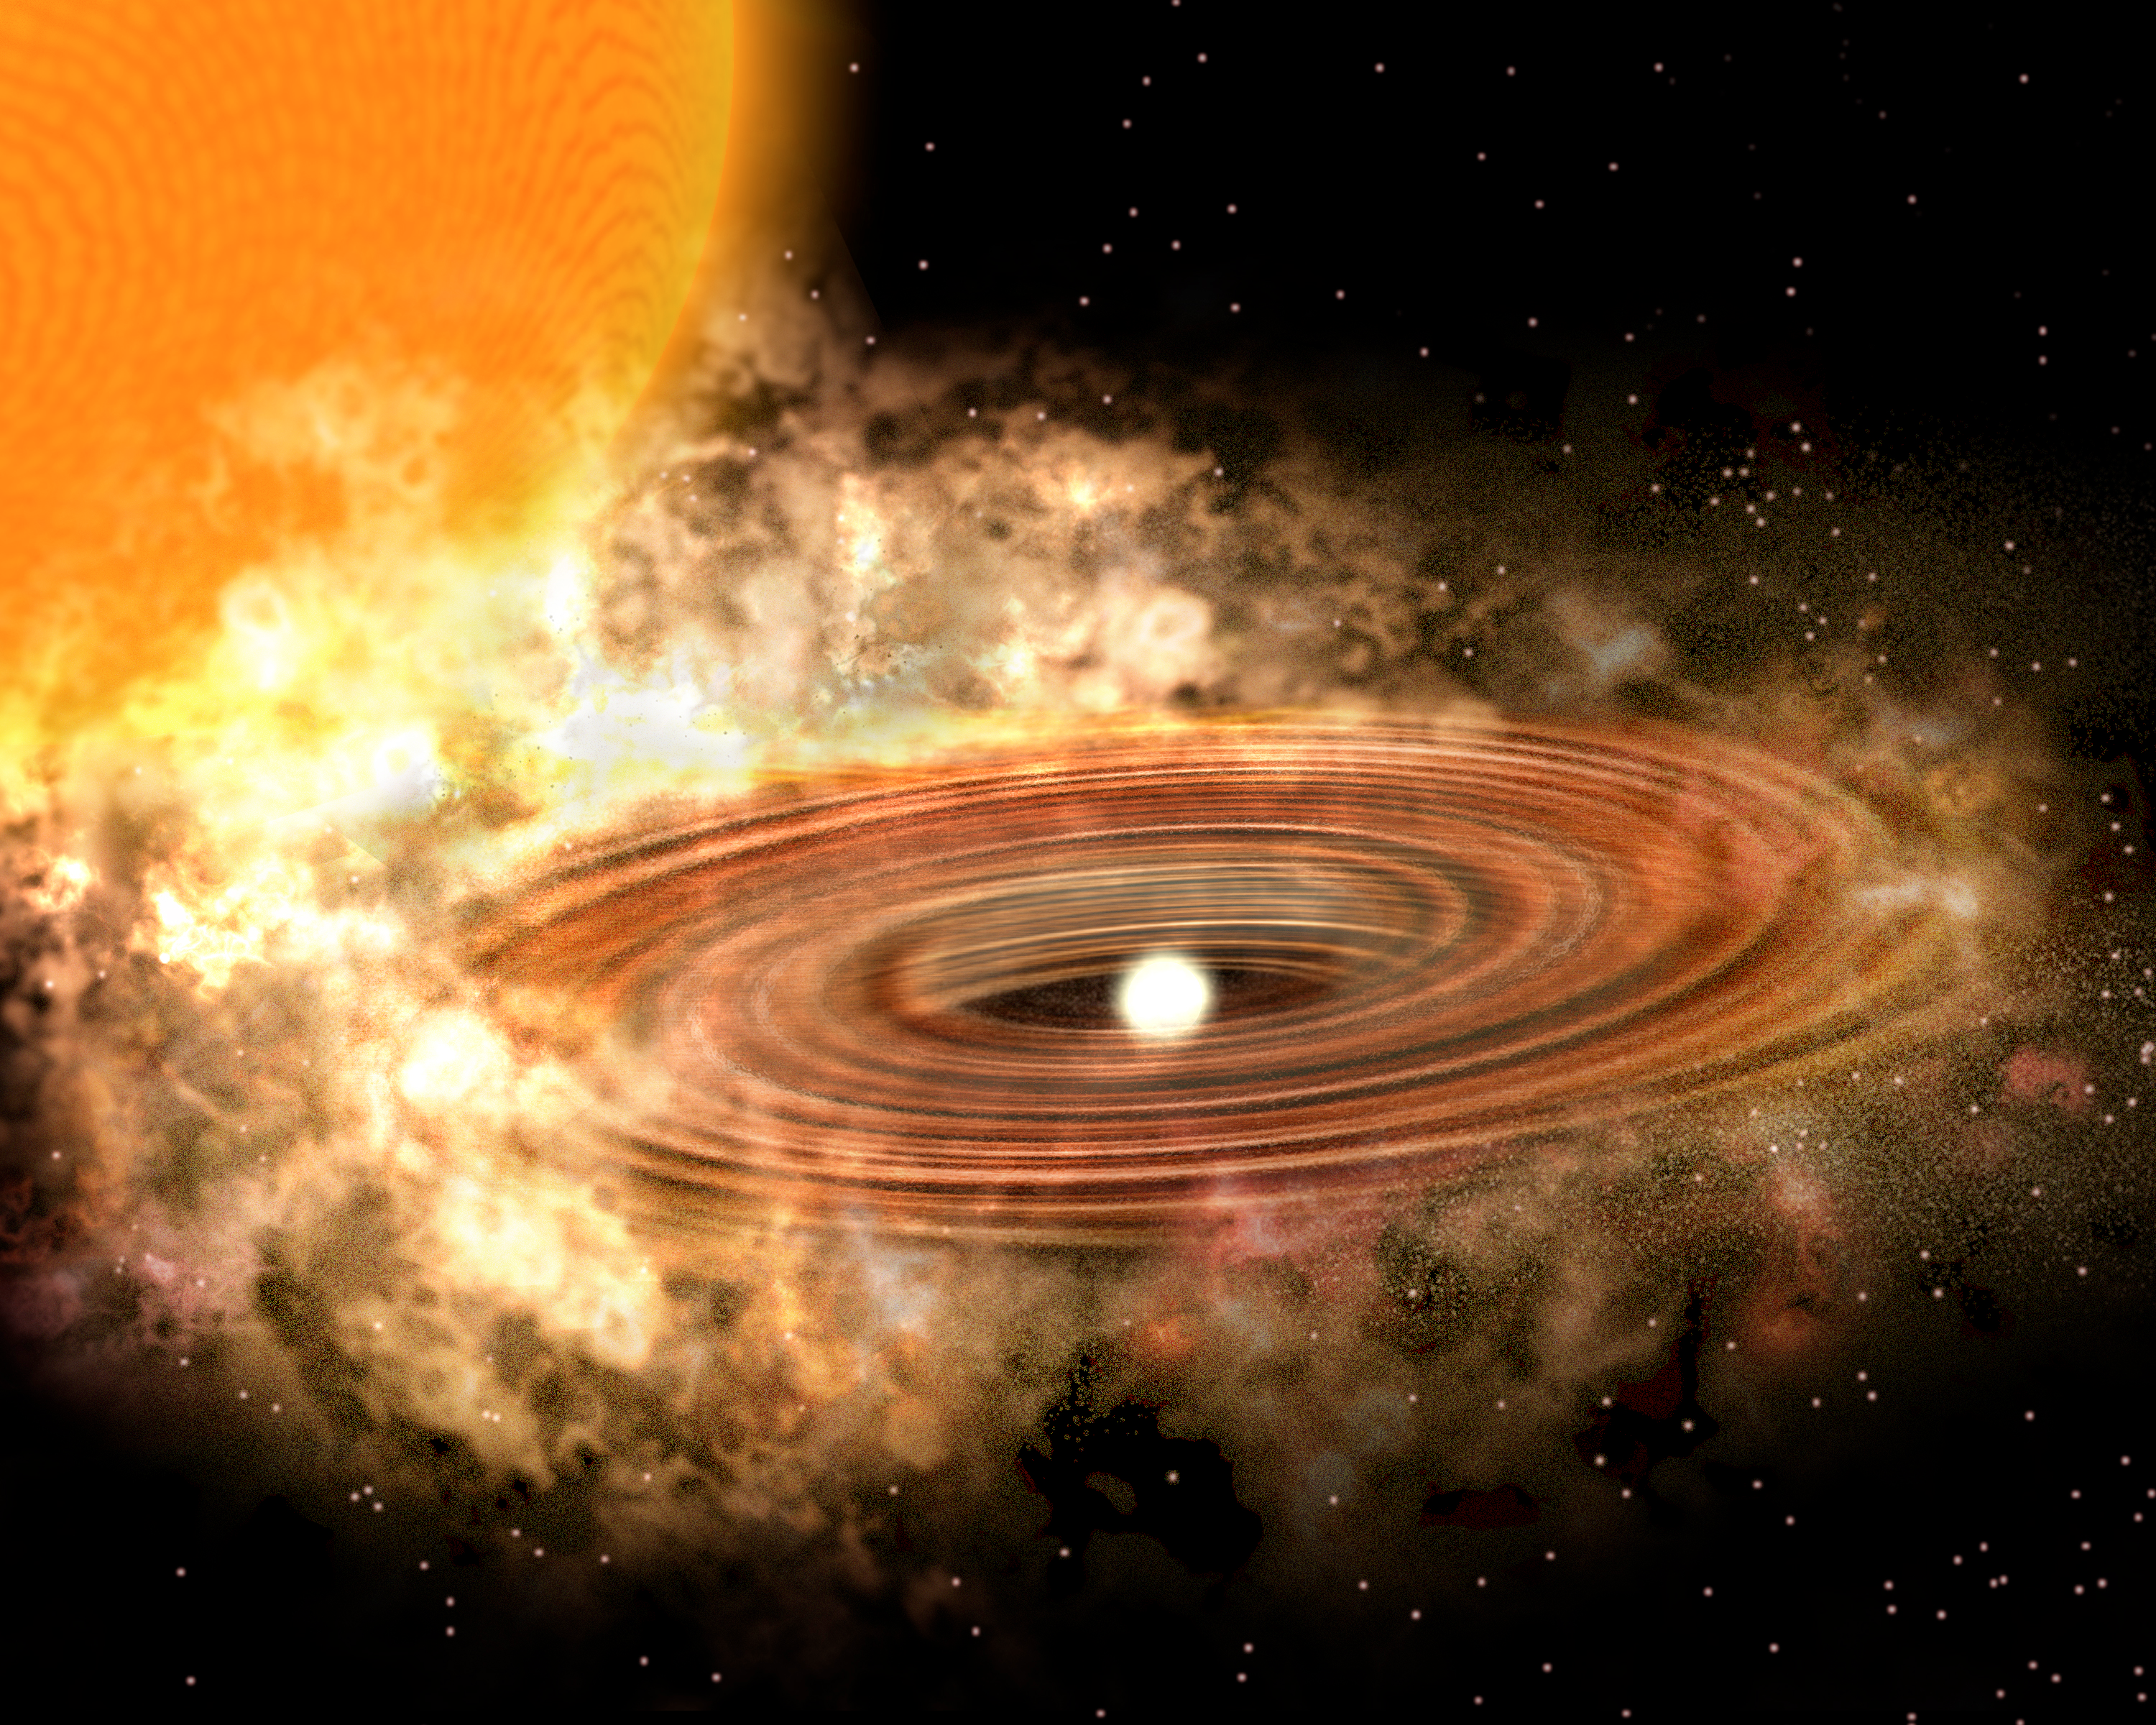

Accretion Disk around binary star system WZ Sge - new model

An artist's concept of the new model of an accretion disk as it might appear around the binary star system WZ Sge. This new concept using new data from Kitt Peak National Observatory and the Spitzer Space Telescope includes an asymmetric outer disk of dark matter. The old model can be seen in this image gallery image. For more information, see NOAO Press Release 08-02.

Credit: P. Marenfeld and NOIRLab/NSF/AURA